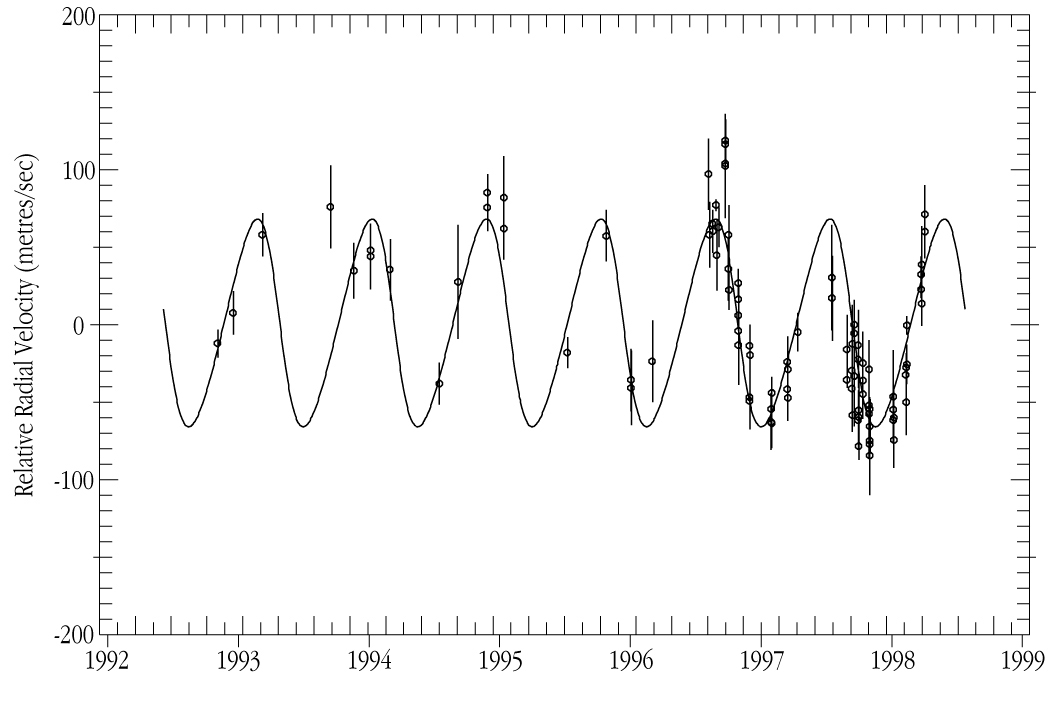

i Horologii - radial velocity variations

This chart shows radial velocity measurements (with individual errors shown as bars) of the 5.4-mag solar-type star iota Hor over a period of nearly six years. The thin line indicates the variation that is caused by the new planet (as a best-fit Keplerian orbit).

Credit: ESO